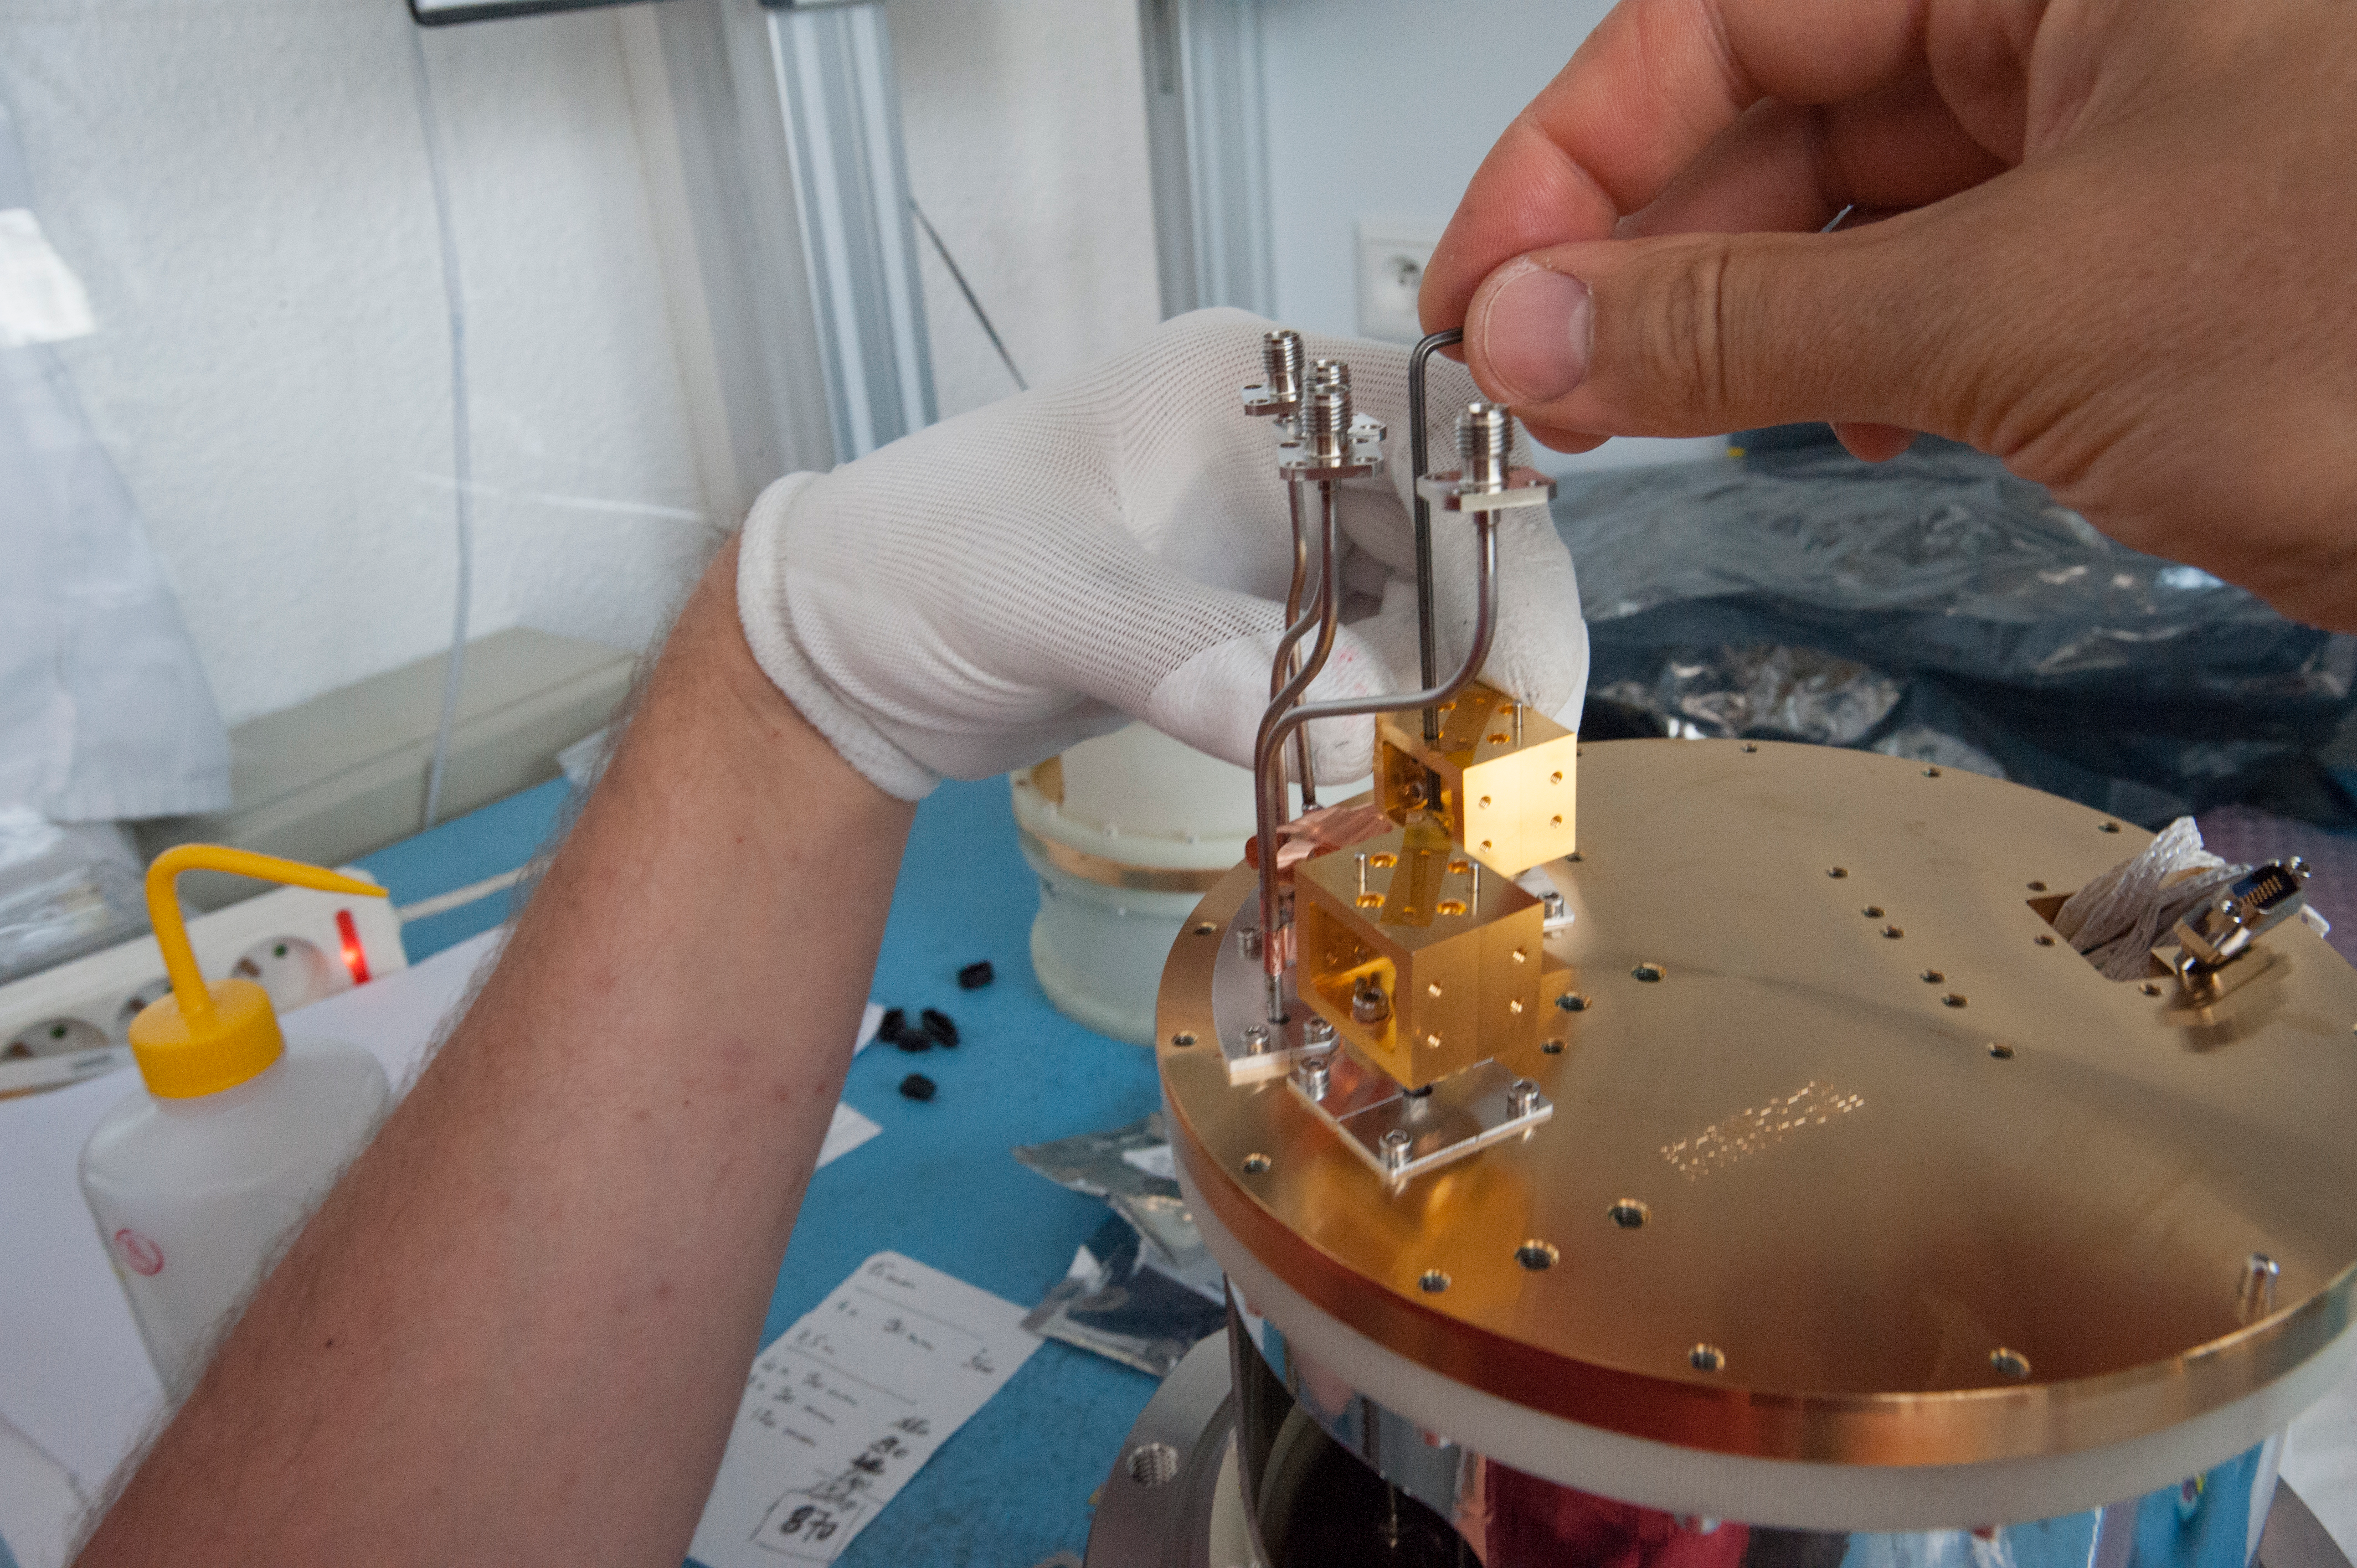

Gold Plated Blocks (two)

Gold Plated Blocks (two), they are multiplicators for LO signal at cold cartridge on 110kelvin stage temperture.

Credit: ALMA (ESO/NAOJ/NRAO)